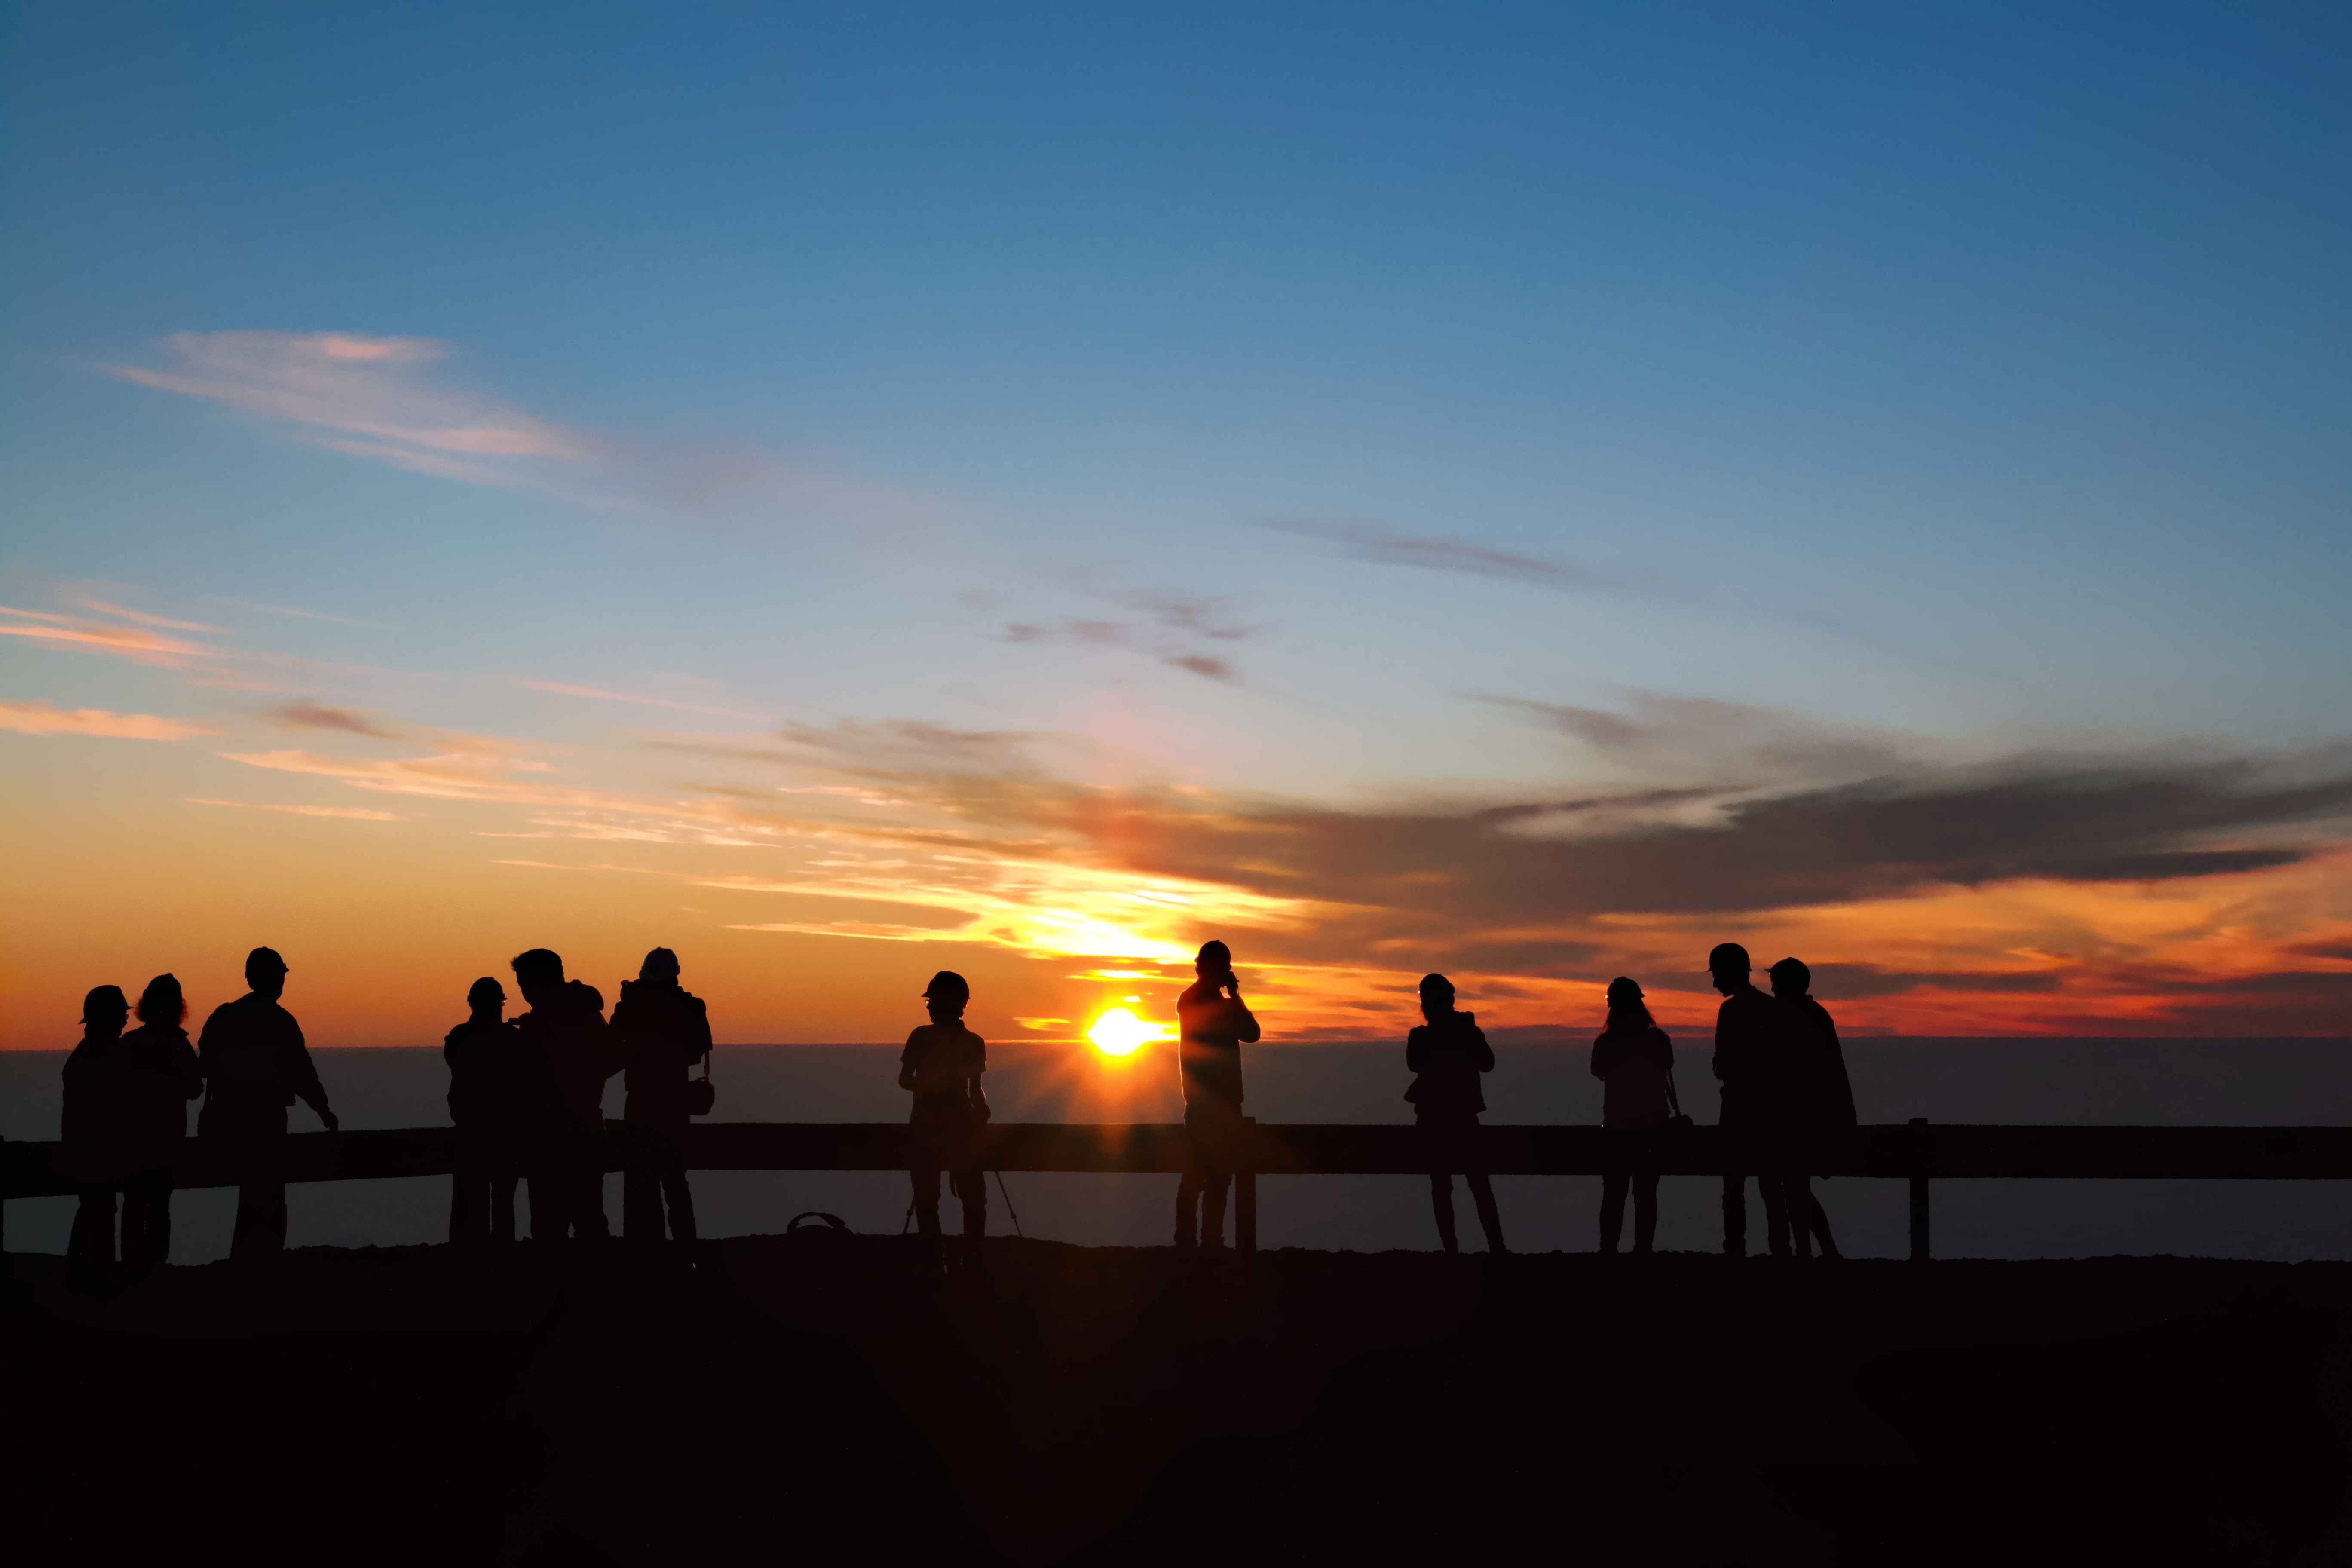

Sunset in the desert

People are enjoying the sunset on top of Cerro Paranal in Chile.

Credit: A. Tyndall/ESO